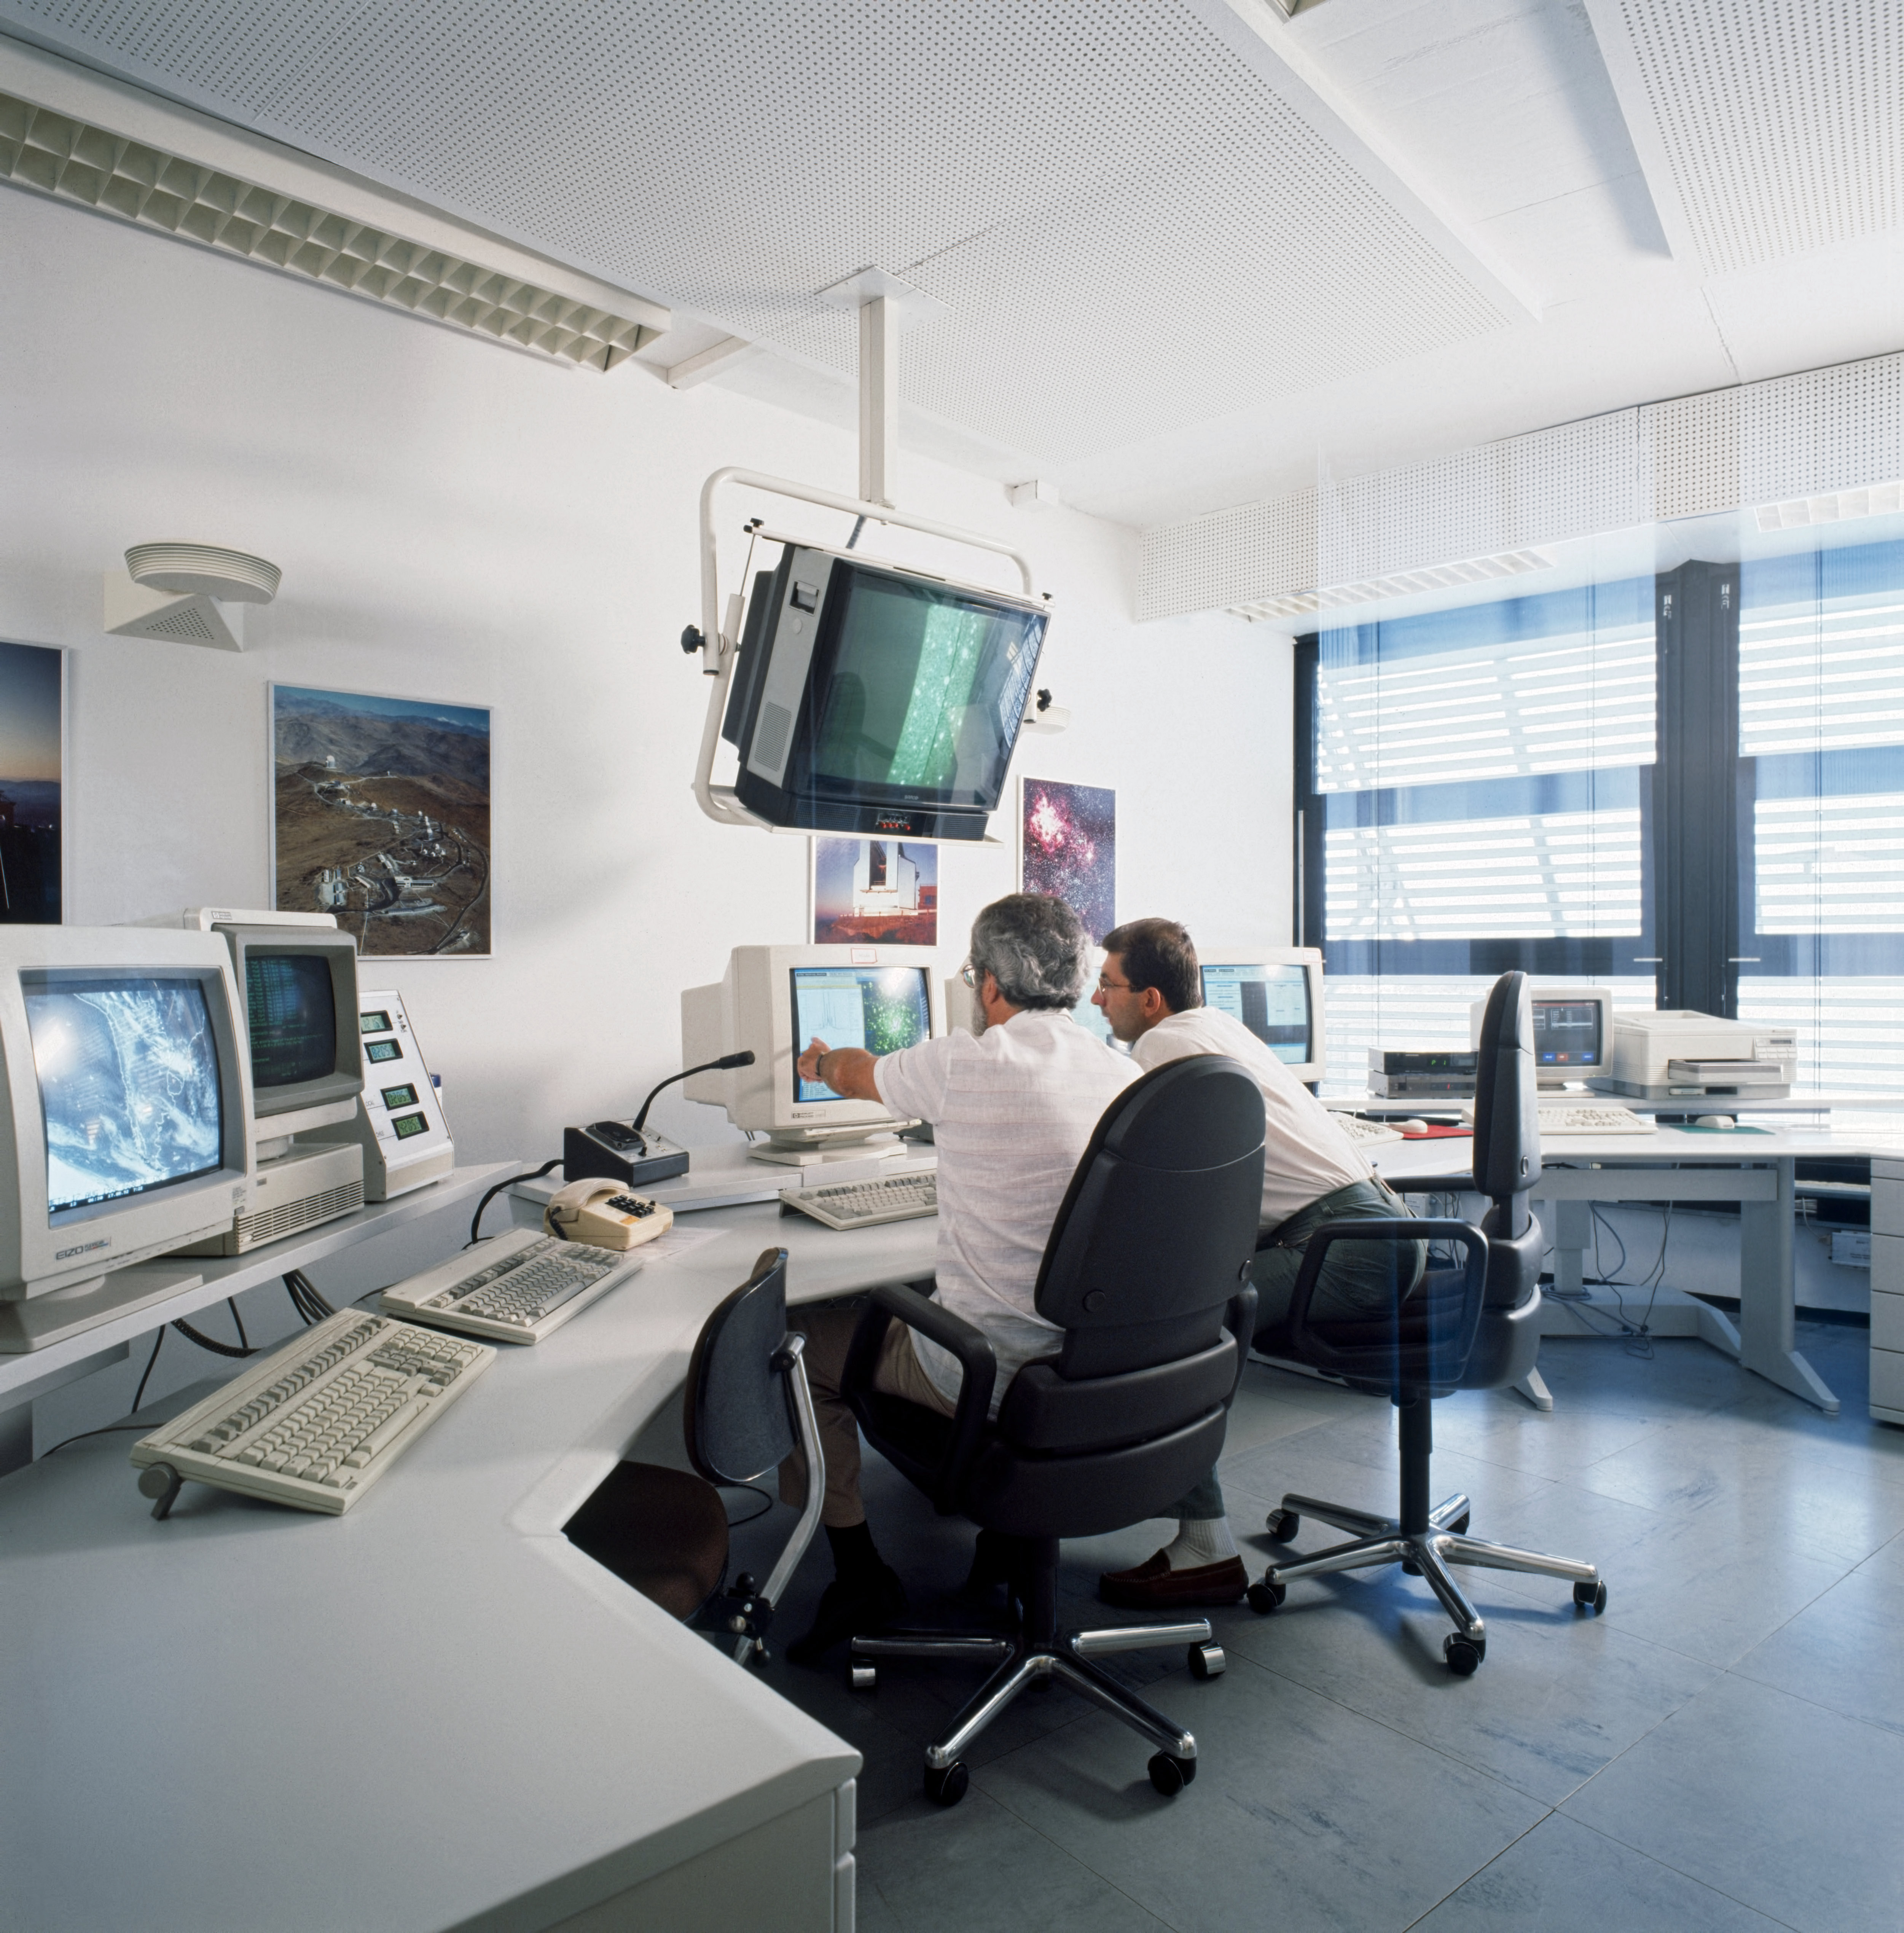

Remote control of the NTT in Garching

New Technology Telescope (NTT) remote controls.

Credit: ESO